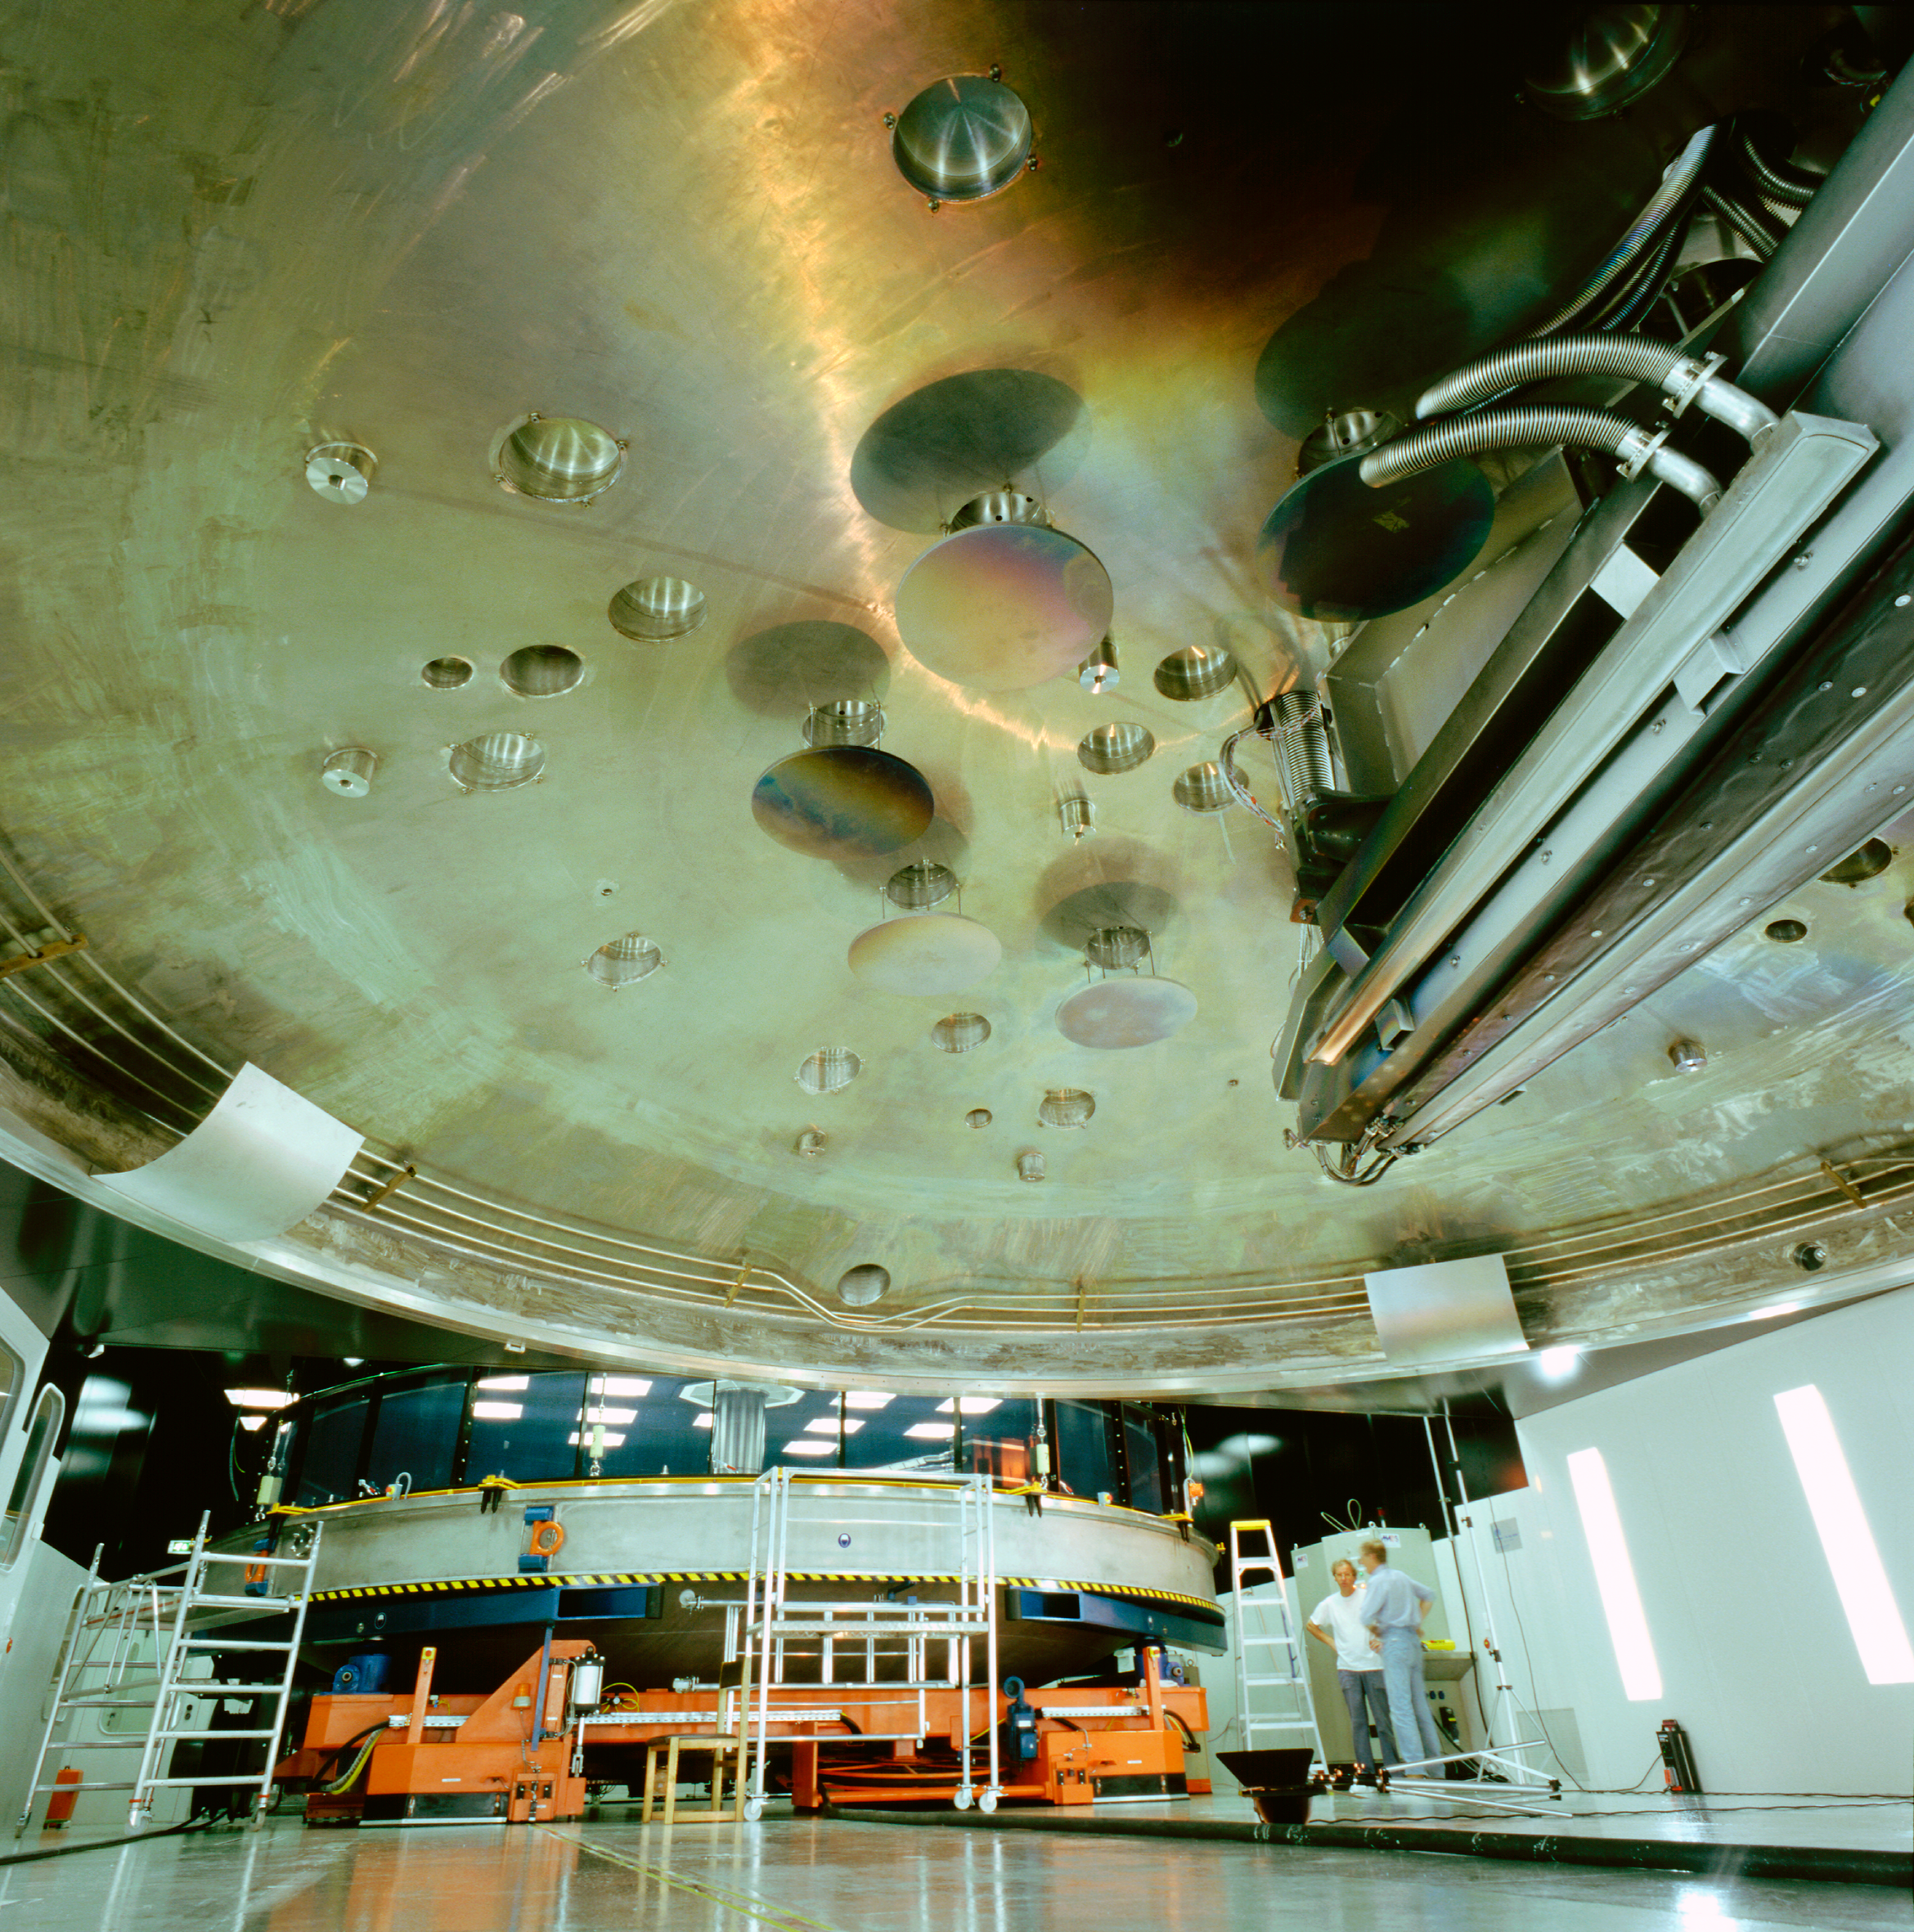

MMB-coating-chamber

The Mirror Maintenance Building (MMB), a large and complex structure that has been constructed next to the base camp, at the foot of the Paranal mountain. In order to hold the large VLT mirrors, this coating plant has a diameter of 9.4 metres. It is used to cover the large mirror surfaces with a thin layer of highly reflecting material (normally aluminium, maybe silver at a later stage), thus ensuring that nearly 100% of the photons from celestial objects impinging on the mirror may also be recorded by the sensitive telescope instruments.

Due to the unavoidable deterioration of this reflective layer, for instance oxidation and abrasion by airborne particles, the mirrors must be re-coated at intervals of some years.

Credit: ESO